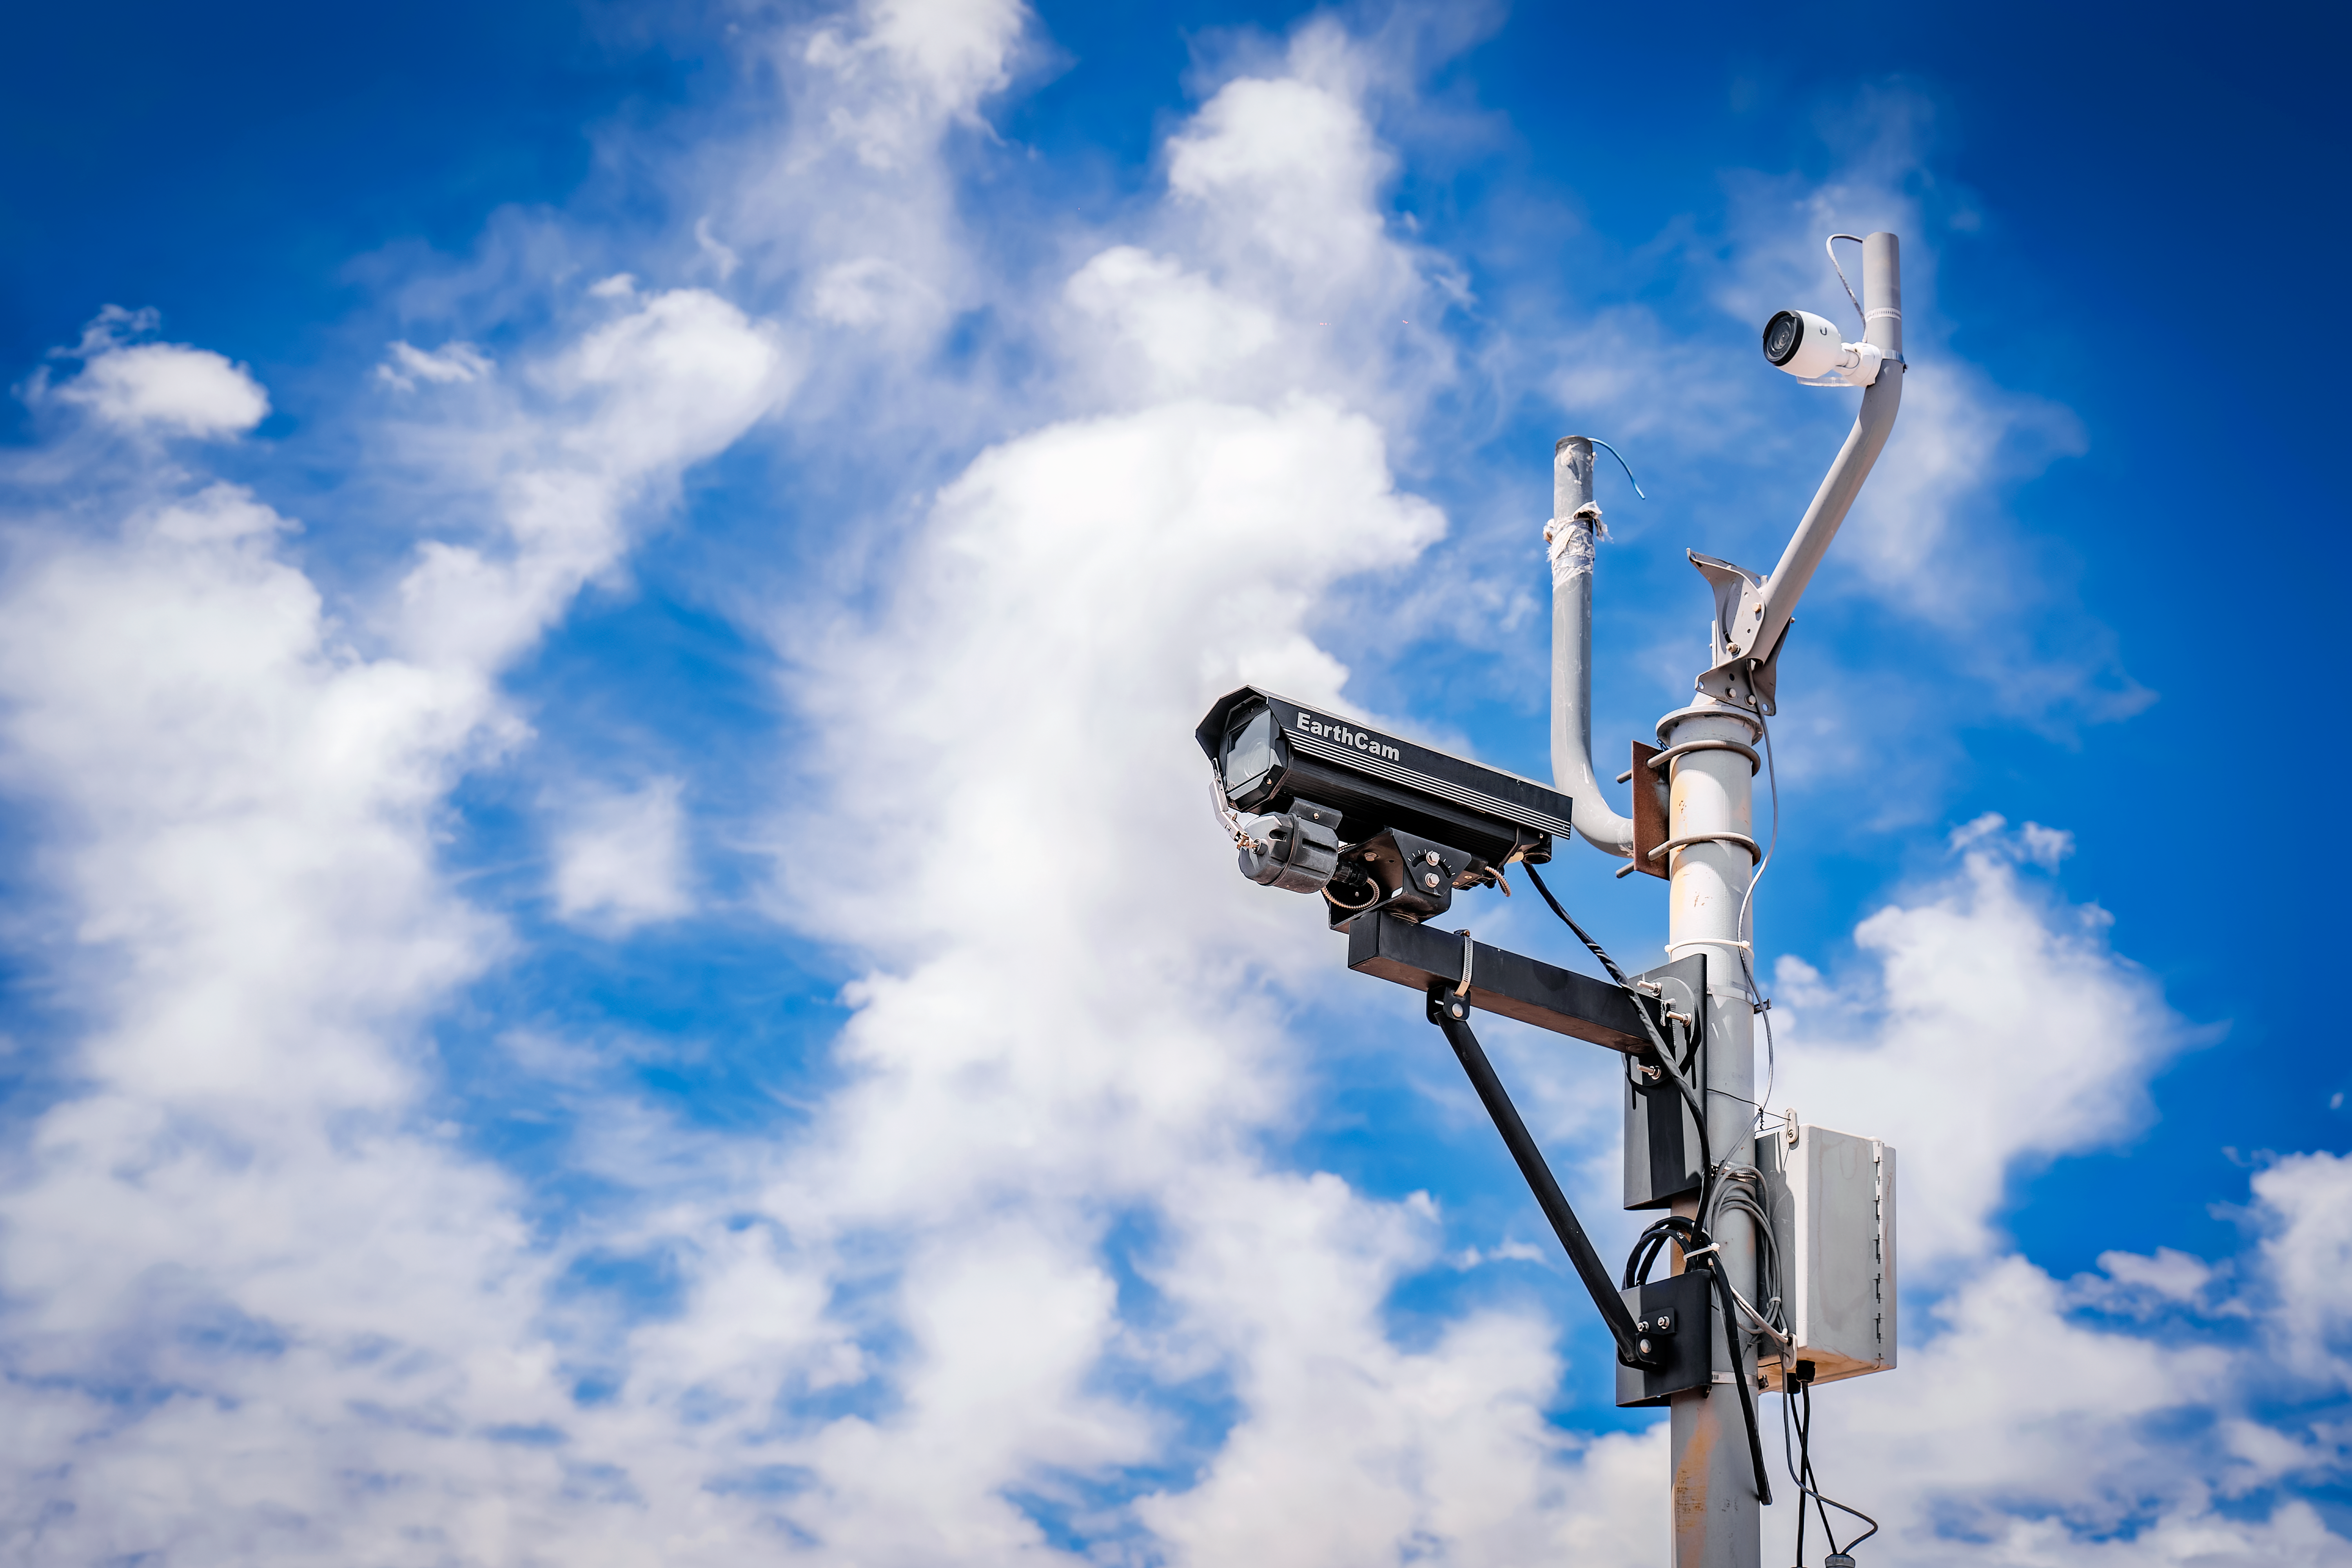

Rubin Observatory Summit Site

Rubin Observatory and members of the Rubin team at work on the summit in October 2023.

Credit: RubinObs/NOIRLab/SLAC/NSF/DOE/AURA/A. Pizarro D.